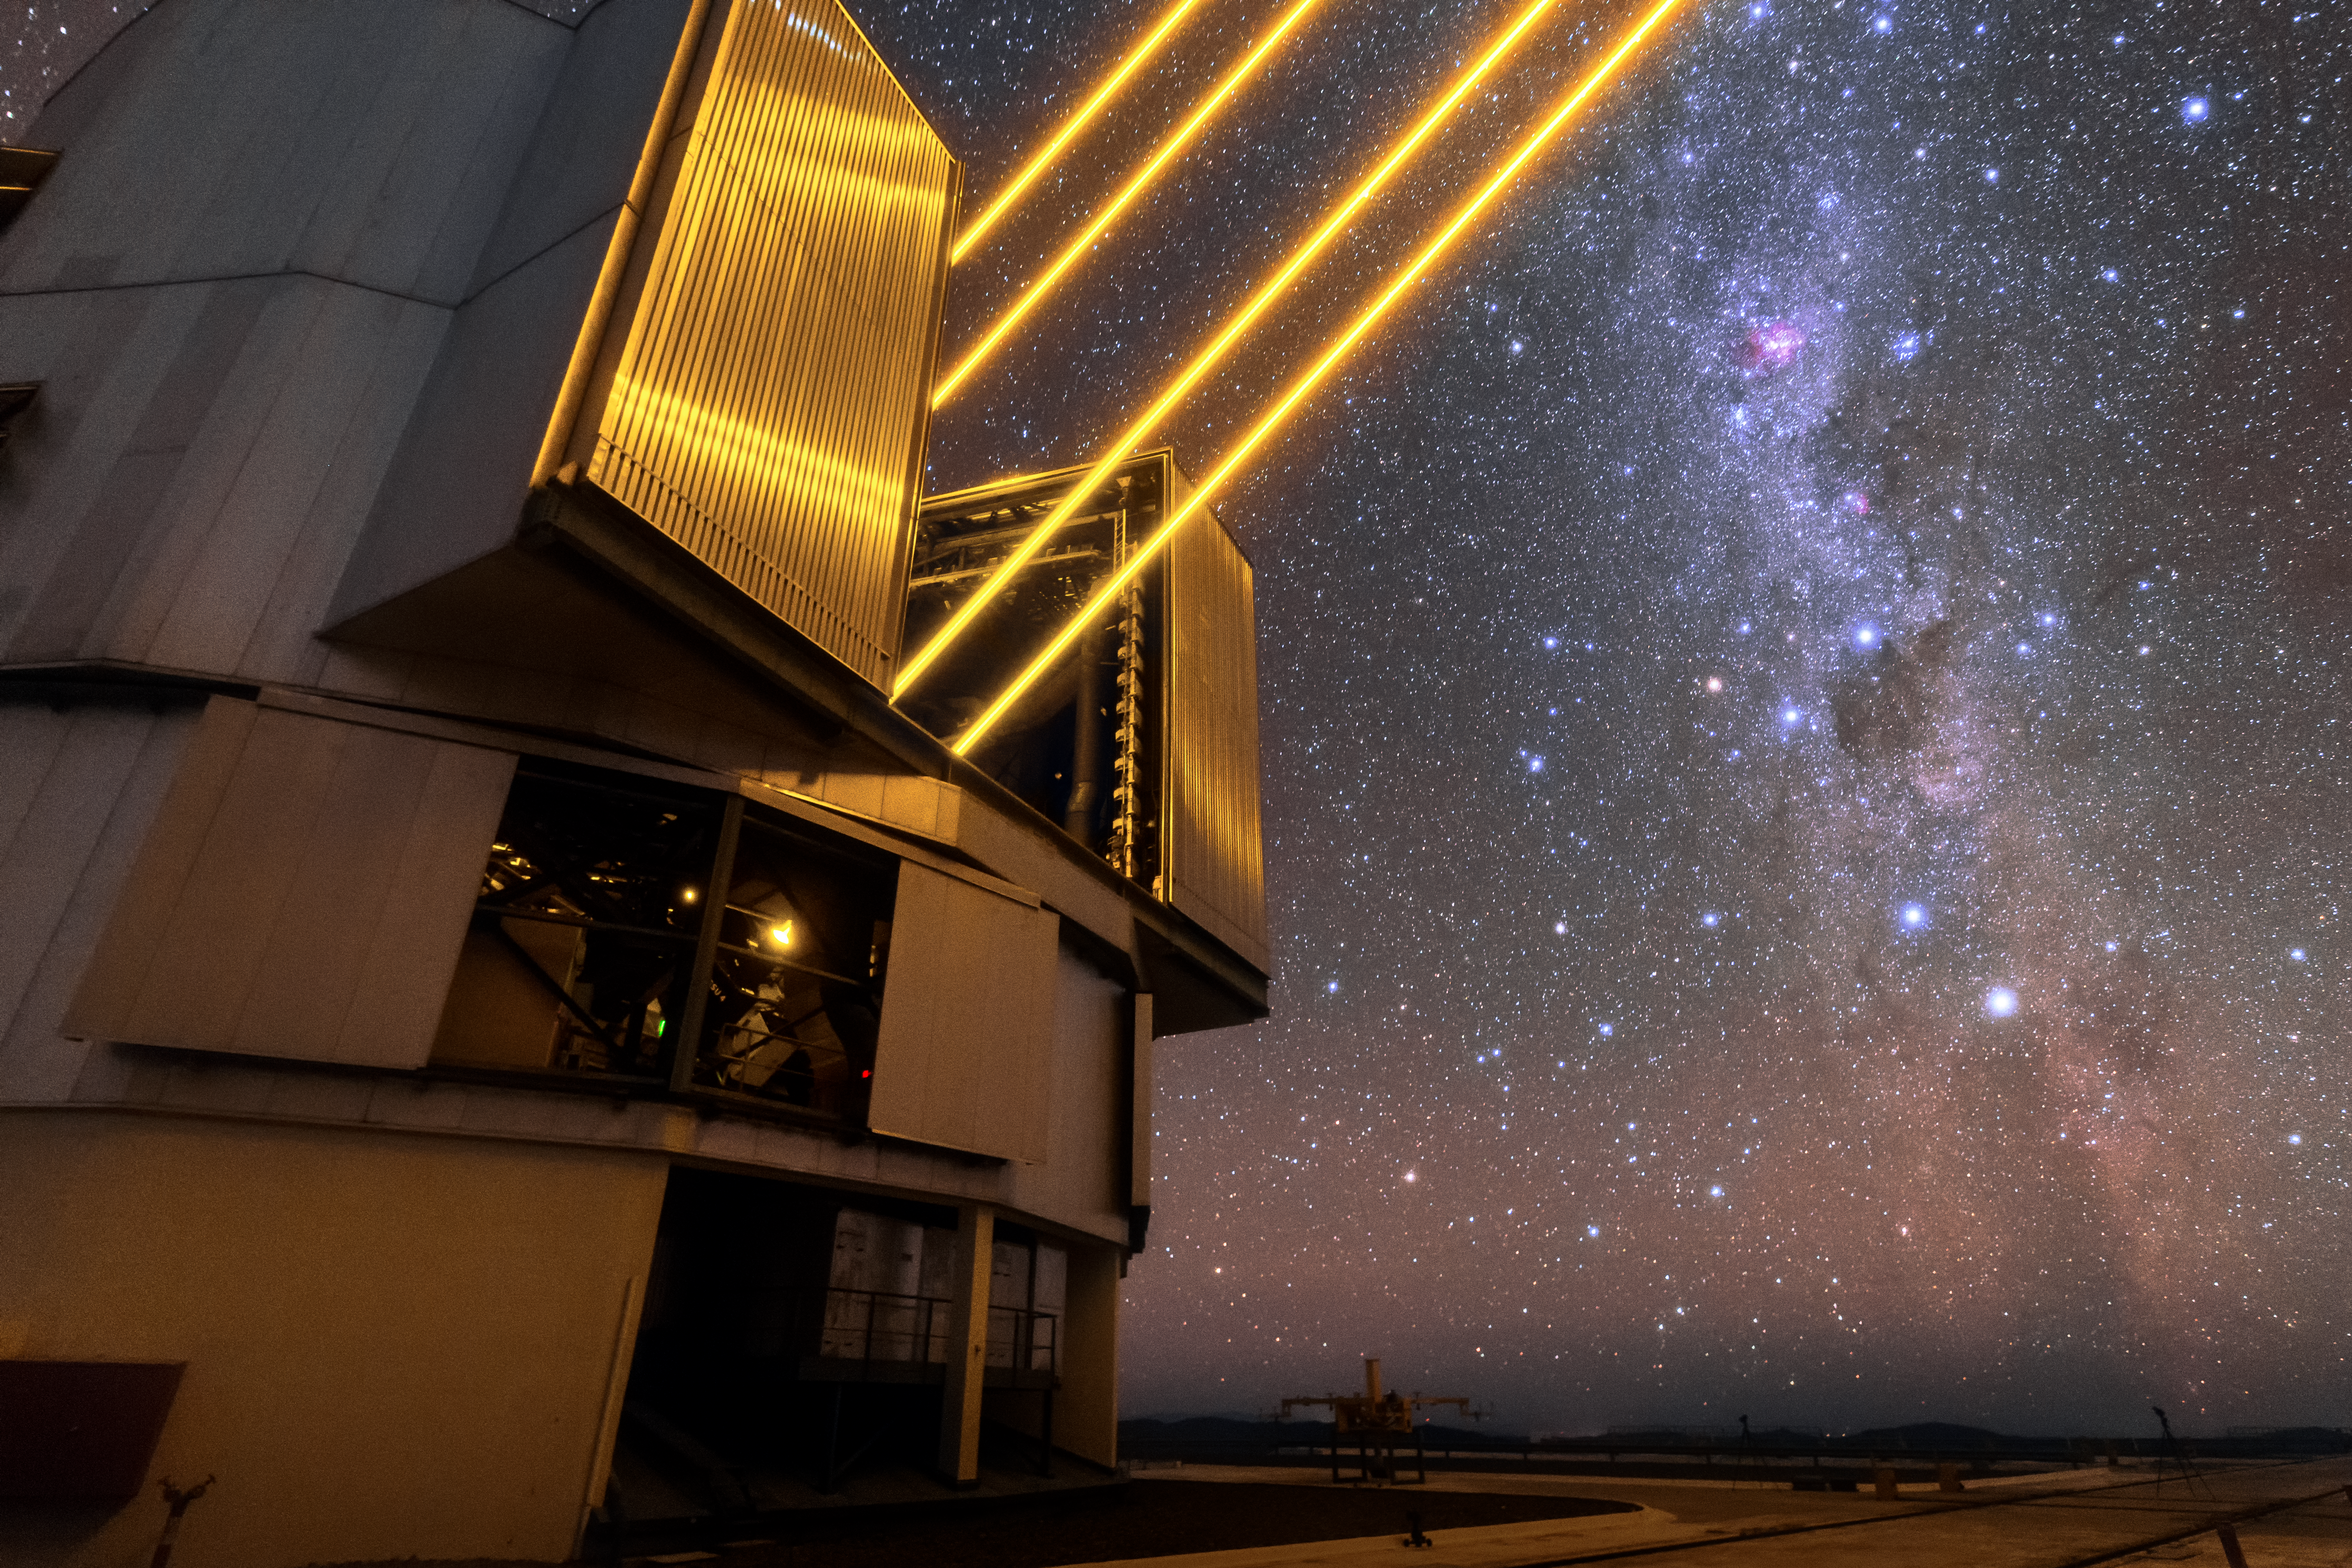

Laser guide

Unit Telescope 4 (Yepun) of ESO’s Very Large Telescope (VLT) sends four laser beams up to the sky above the Paranal observatory. The lasers create an artificial guide star as part of the VLT’s Adaptive Optics system, state-of-the-art technology that corrects the blurring effects of the Earth’s atmosphere to create sharper images of astronomical objects.

Credit: Sangku Kim/ESO